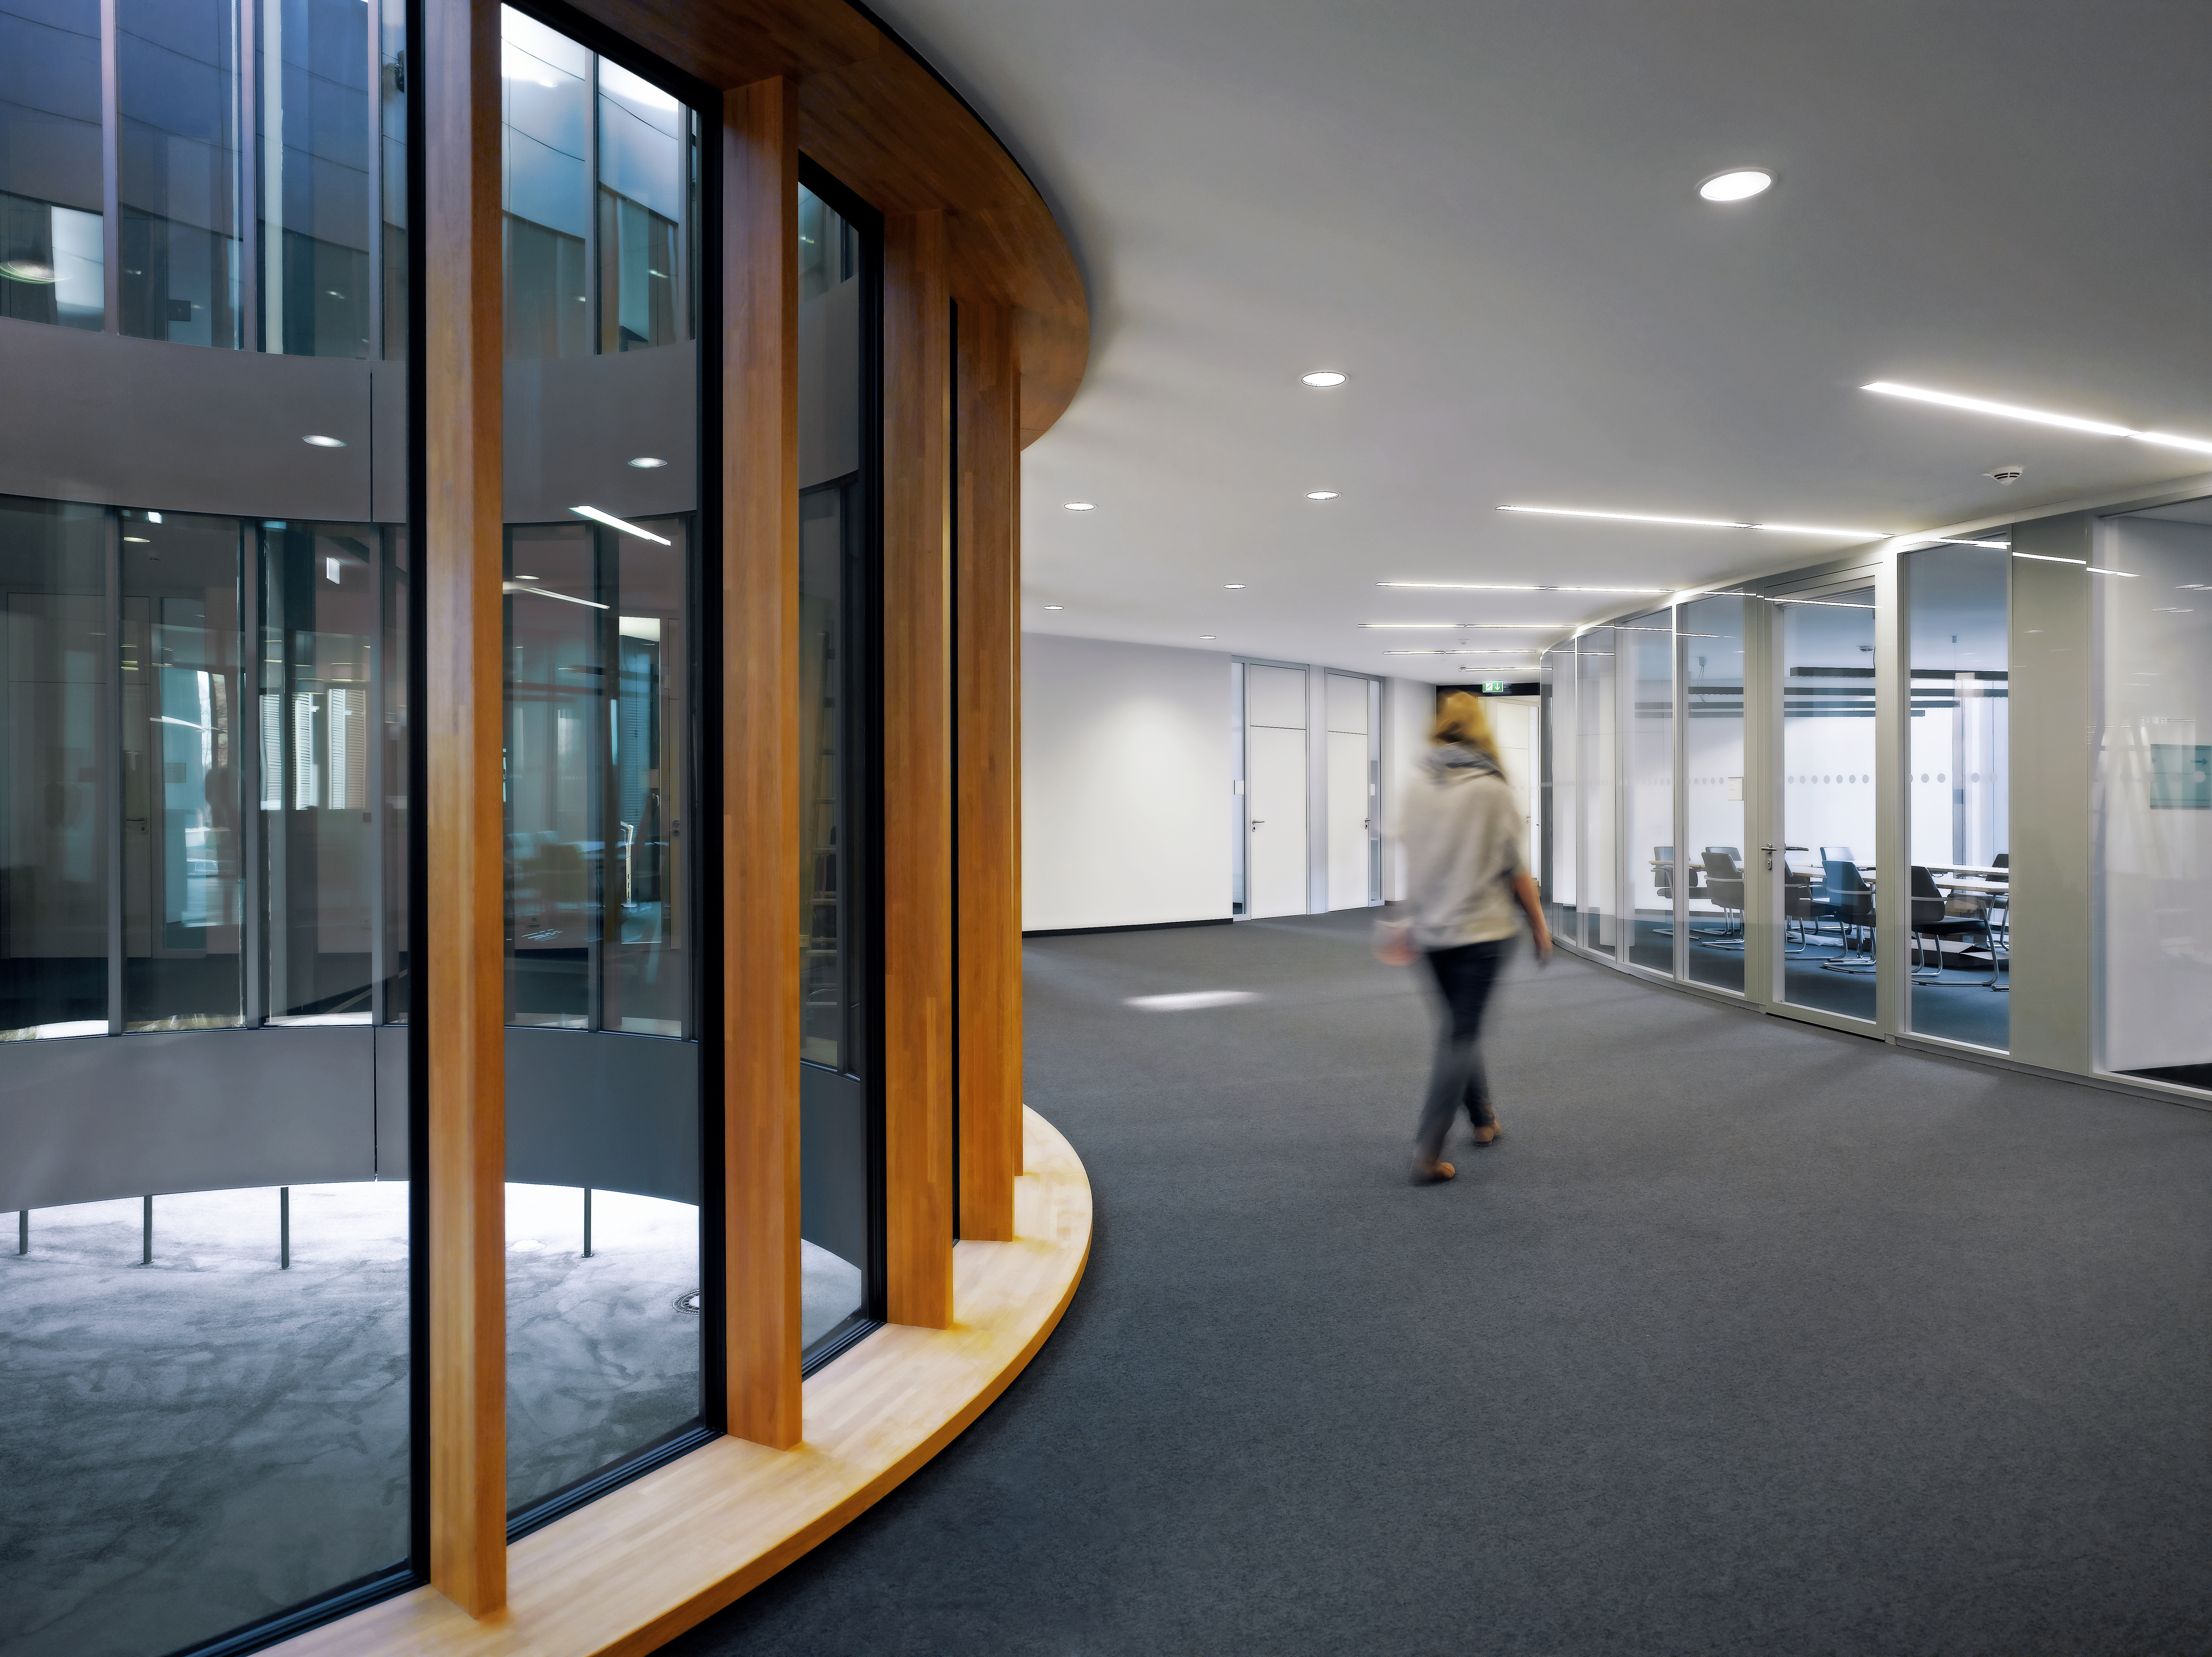

Brigth new offices

Due to courtyards and large windows the interior of the new office building of the ESO Headquarters in Garching, Germany, is very bright.

Credit: Roland Halbe/ESO